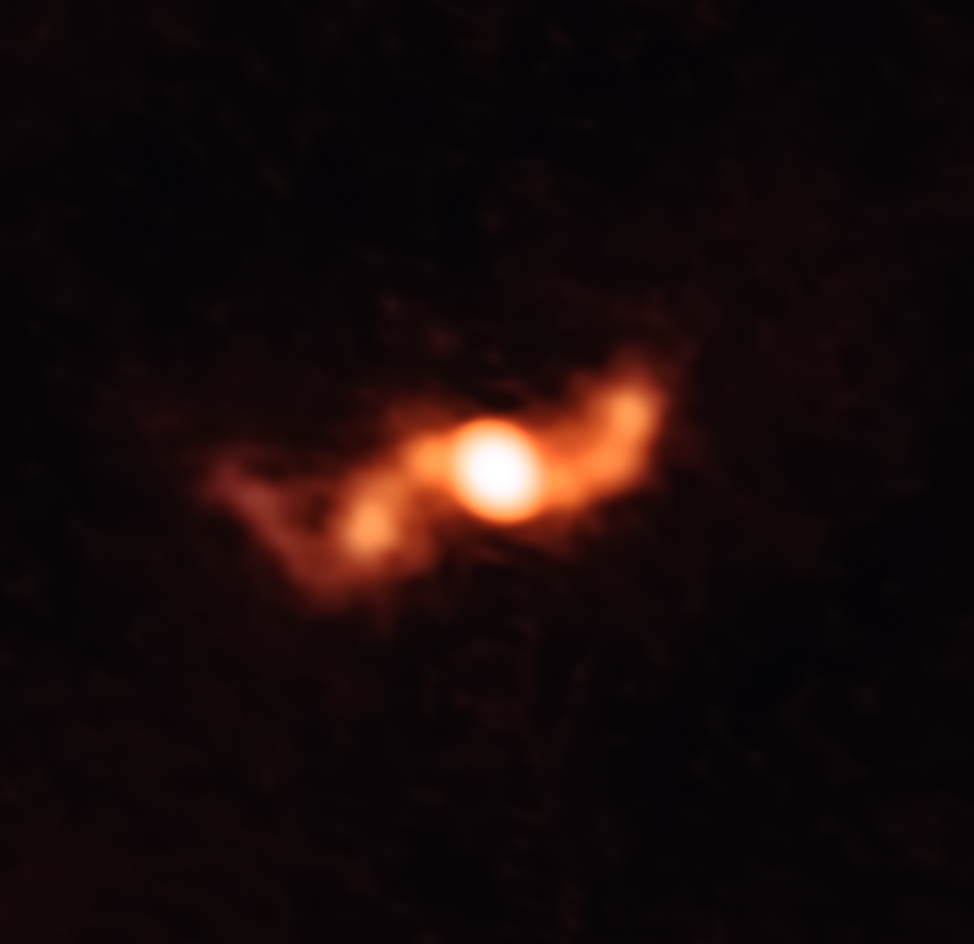

A game-changer

This is SS 433, a microquasar first discovered forty years ago and located about 18 000 light-years away in the constellation of Aquila (The Eagle). This image, captured for the very first time at submillimeter wavelengths by the Atacama Large Millimeter/submillimeter Array (ALMA), is special because it shows the jets emitted by a hot, swirling disc of material encircling the black hole at SS 433’s centre. Owing to its relative proximity, SS 433 is a particularly useful object for researchers looking to learn more about microquasars and the jets they emit.

The corkscrew shape visible here is created by a phenomenon known as precession; as they move outwards through space, these two jets are slowly tumbling around an axis in a similar way to the motion of a gyroscope or a spinning top slowing down, the orientation of their rotational axes changing as they do so. The scale of this corkscrew is enormous, at 5000 times the size of the Solar System.

One remarkable aspect of this observation is that its detailed shape was entirely predicted from spectroscopic measurements by the Global Jet Watch telescopes in the preceding year before the ALMA observations were made. The sequence of these observations allowed researchers to make and test predictions about the paths the jets would take, representing a new milestone in the study of microquasars. The observations have also resolved the question of why the jets are still hot at such great distances from their origin — ALMA’s sensitivity enabled researchers to identify that reheating of the plasma occurs when successive jet surges expand and collide with one another.

Credit: ALMA (ESO/NAOJ/NRAO)/K. Blundell (University of Oxford, UK), R. Laing, S. Lee & A. Richards, Ap J Letters.